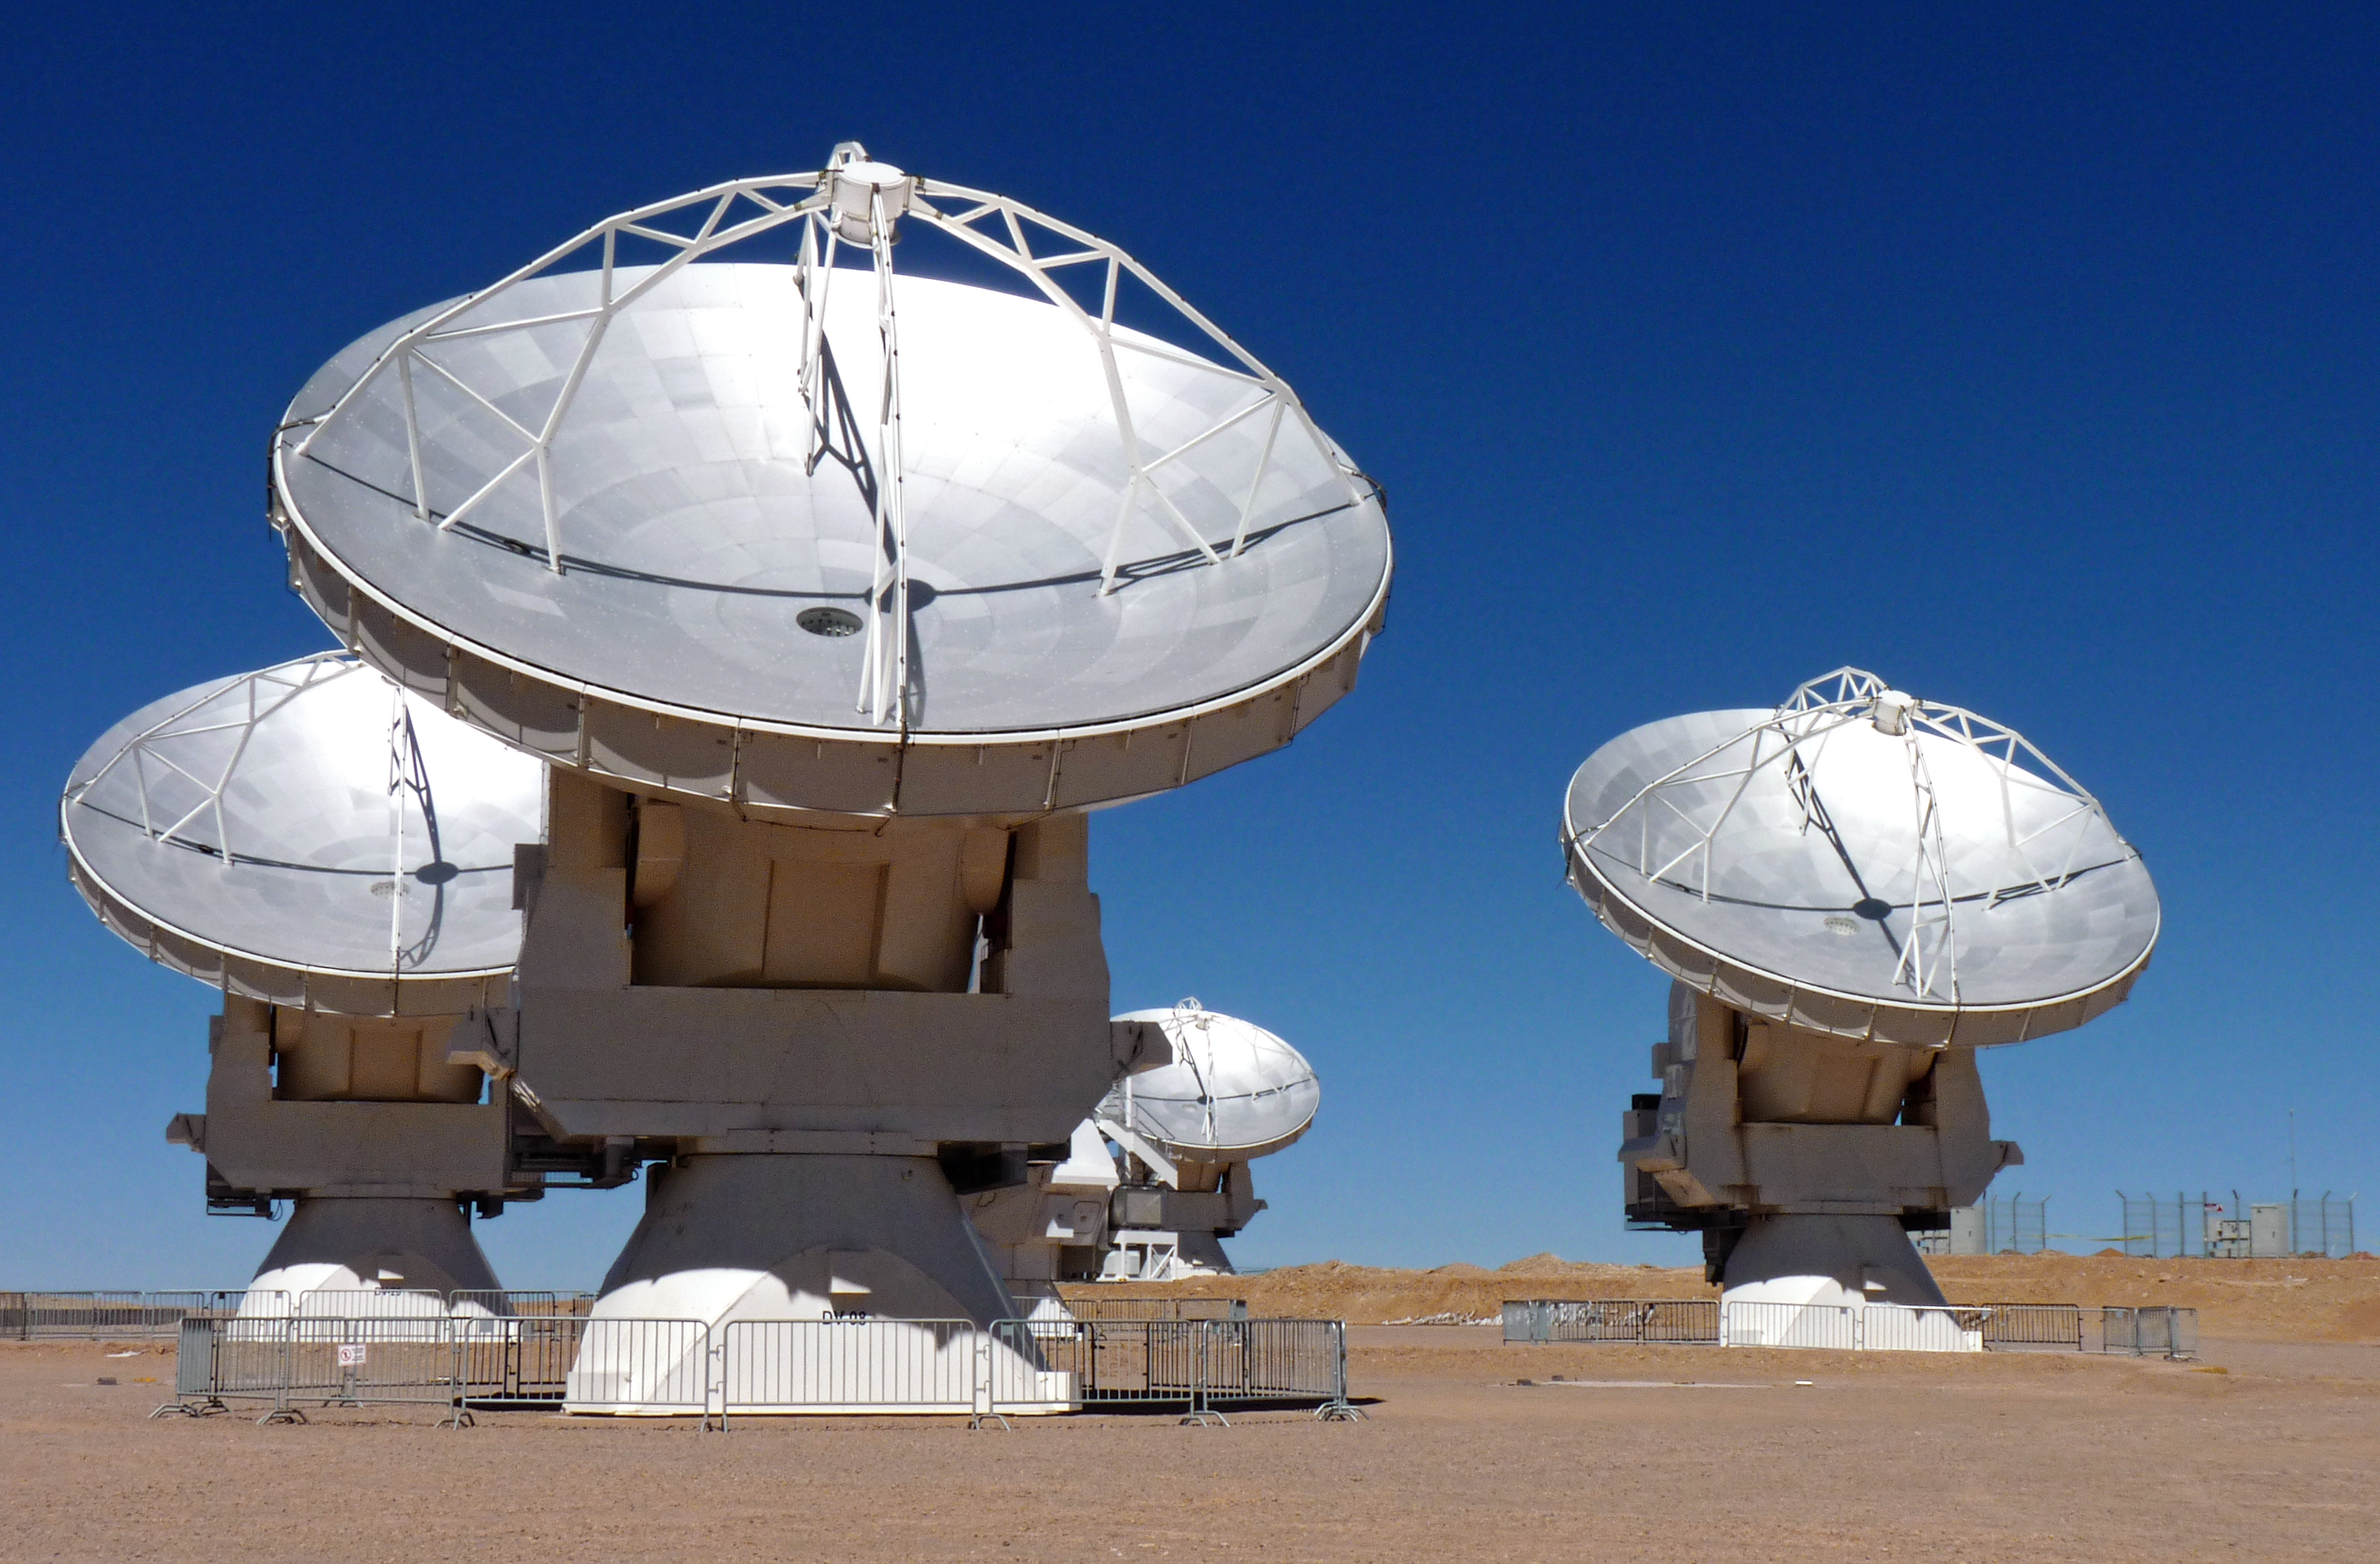

Four of the stunning ALMA antennae

This photo is from a media visit to ALMA, the Atacama Large Milimetre-Sub-Milimetre Array, by Ducth TV show Labyrint. This visit included the Dutch ESO Science Outreach Network (ESON), Marieke Baan.

Labyrint is a Dutch television show aiming to explore the maze of Science.

Credit: ESO